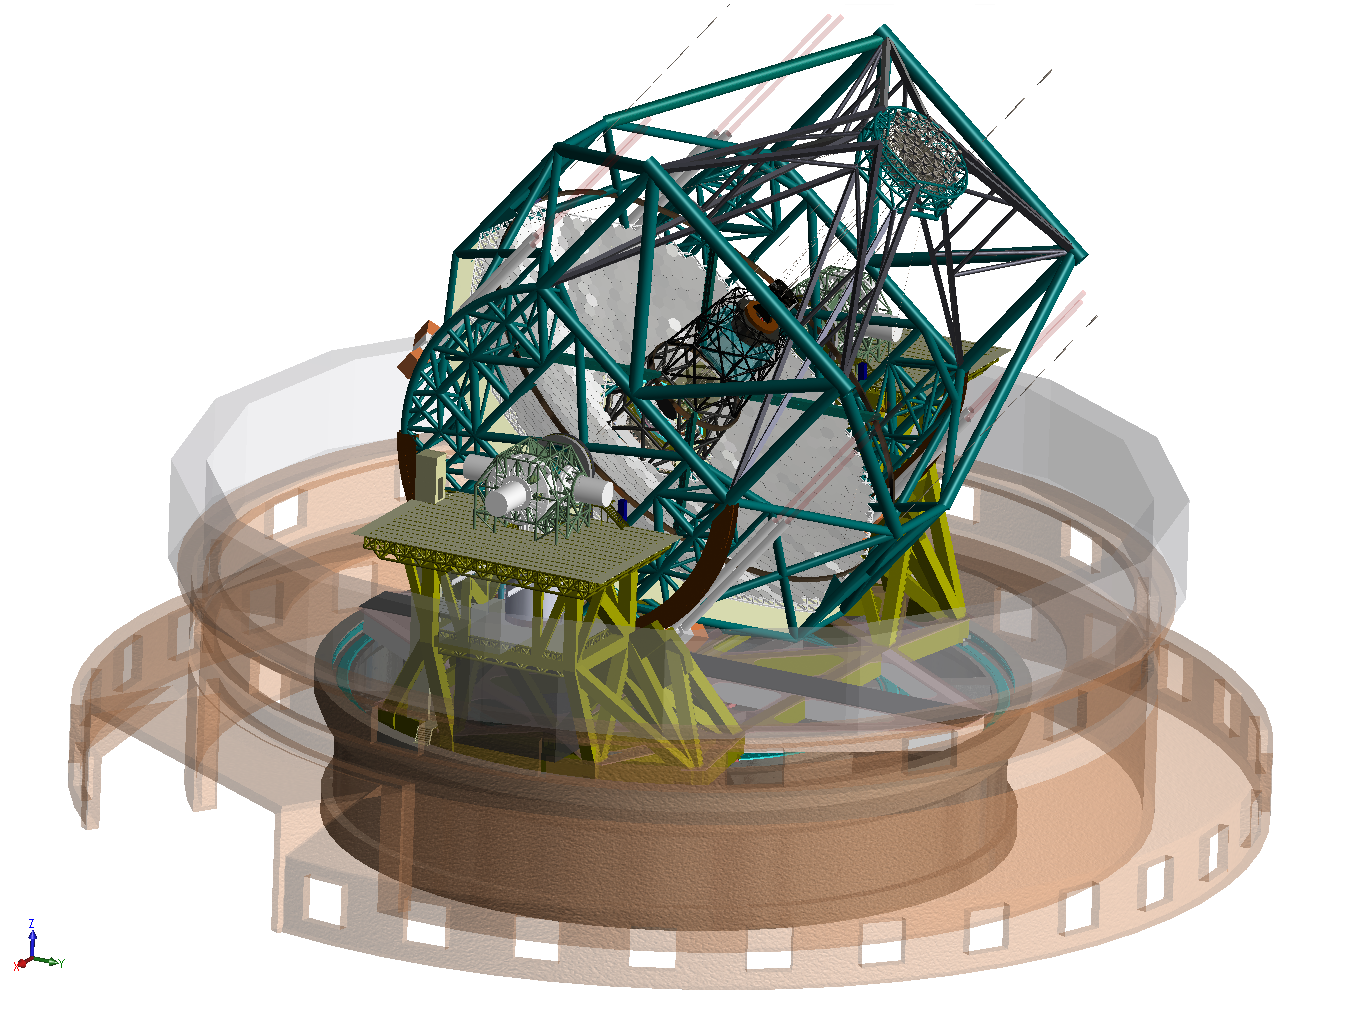

ELT rendering

Rendering of the ELT telescope structure. The 39-metre primary mirror reflects the light first to the 4.2-metre secondary mirror hanging upside-down at 60m height. The light is then further transmitted to mirrors 3, 4 and 5 (located in the central tower) and finally reflected to either side where the astronomical cameras sitting on the Nasmyth platforms will see nearly perfect images of the celestial objects. To assist the adaptive optics included in the telescope, telescope guide stars are created in the sky by using powerful lasers launched at the corners of the primary mirror cell.

The design for the ELT shown here was published in 2009 and is preliminary.

Credit: ESO